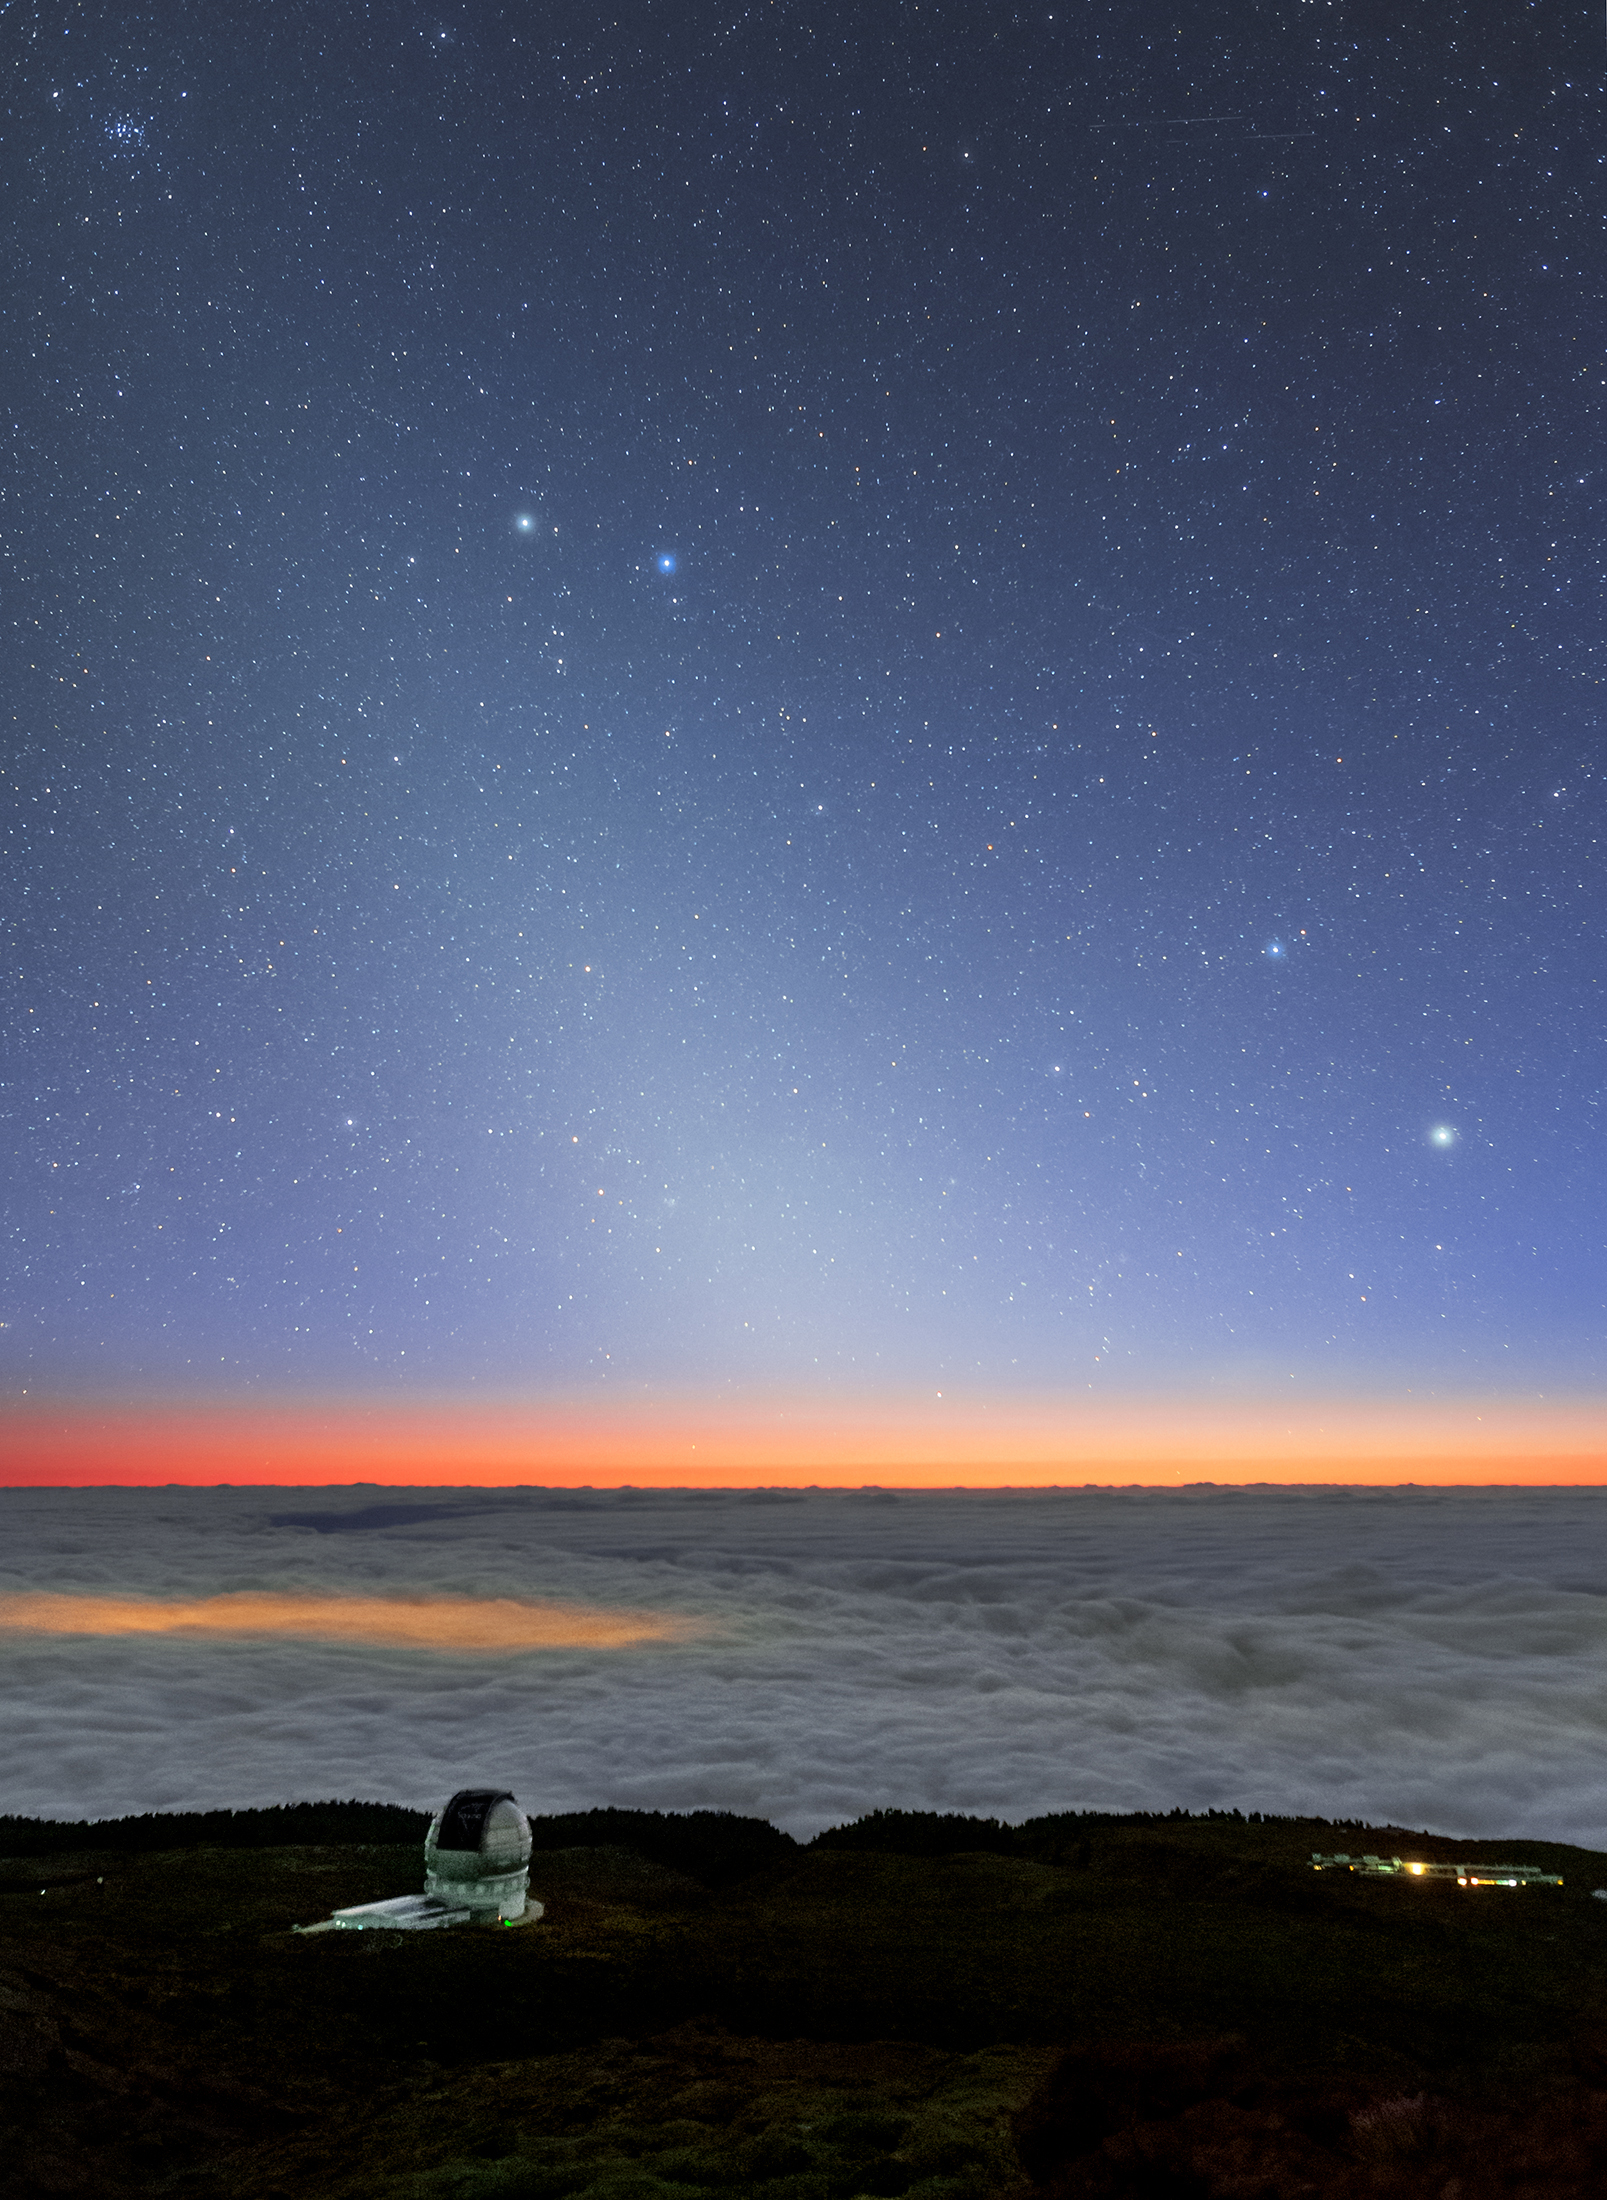

Zodiacal Light over GTC Observatory

Image title: Zodiacal Light over GTC Observatory
Author: Amirreza Kamkar
Country: Germany

Taken from La Palma, Canary Islands, in May 2022, this image captures the Zodiacal light, three prominent constellations (Gemini, Cancer and Auriga), and the Beehive Cluster, which appears as a small nebulosity to the unaided eye under dark skies. The Zodiacal light is a triangular white glow stretching along the ecliptic that is visible here at the western horizon shortly after sunset.The Canary Islands were considered the westernmost land of the inhabited world by the ancient Greeks. The dim shimmer in the Zodiac might have inspired the Greek philosopher Plato to think that the Sun leaves a trace of sunny glitter in its wake, and that the current path of the Sun, the ecliptic, has not always been its path. Plato believed that the Milky Way was a former path of the Sun and that its bright clouds are sparks of the Sun’s glory left behind. Today, we know that these two phenomena in the sky have different causes; while the Zodiacal light is really caused by reflection of sunlight from very tiny dust particles in the plane of the ecliptic, the Milky Way consists of billions of stars. The Zodiacal light is a smooth cone of light from the horizon upwards, while the Milky Way crosses the whole sky and also includes dark clouds.

The Zodiac is described by Indigenous Australians as the Dreaming Road, and the Zodiacal light is a celestial rope connecting Venus to the Sun. The two bright stars in the top-left of the image are Castor (the bluish star) and Pollux (the whitish star), which are part of the constellation Gemini, the Twins. The two bright stars towards the bottom-right of the image are Menkalinan (the dimmer one) and Capella (the brighter one), which are part of the constellation Auriga, the Charioteer.

The Wergaia people of Western Victoria in Australia see Castor and Pollux as brothers who hunt the kangaroo Purra in their stories. This has coincidental similarities to the Babylonian story, where they are considered two strong gods of the Netherworld, depicted with weapons. The Greco-Roman myth of the twins describes them as two brothers who accompanied the first ocean sailor, Jason, on voyages with the The Ship, Argo. A similar myth exists in the Blackfoot traditions of the First Nations people of Canada and the USA, where they are considered the two brothers Ashes Chief and Struck-behind.

Also see image in Zenodo: https://doi.org/10.5281/zenodo.7424024

Credit: Amirreza Kamkar/IAU OAE